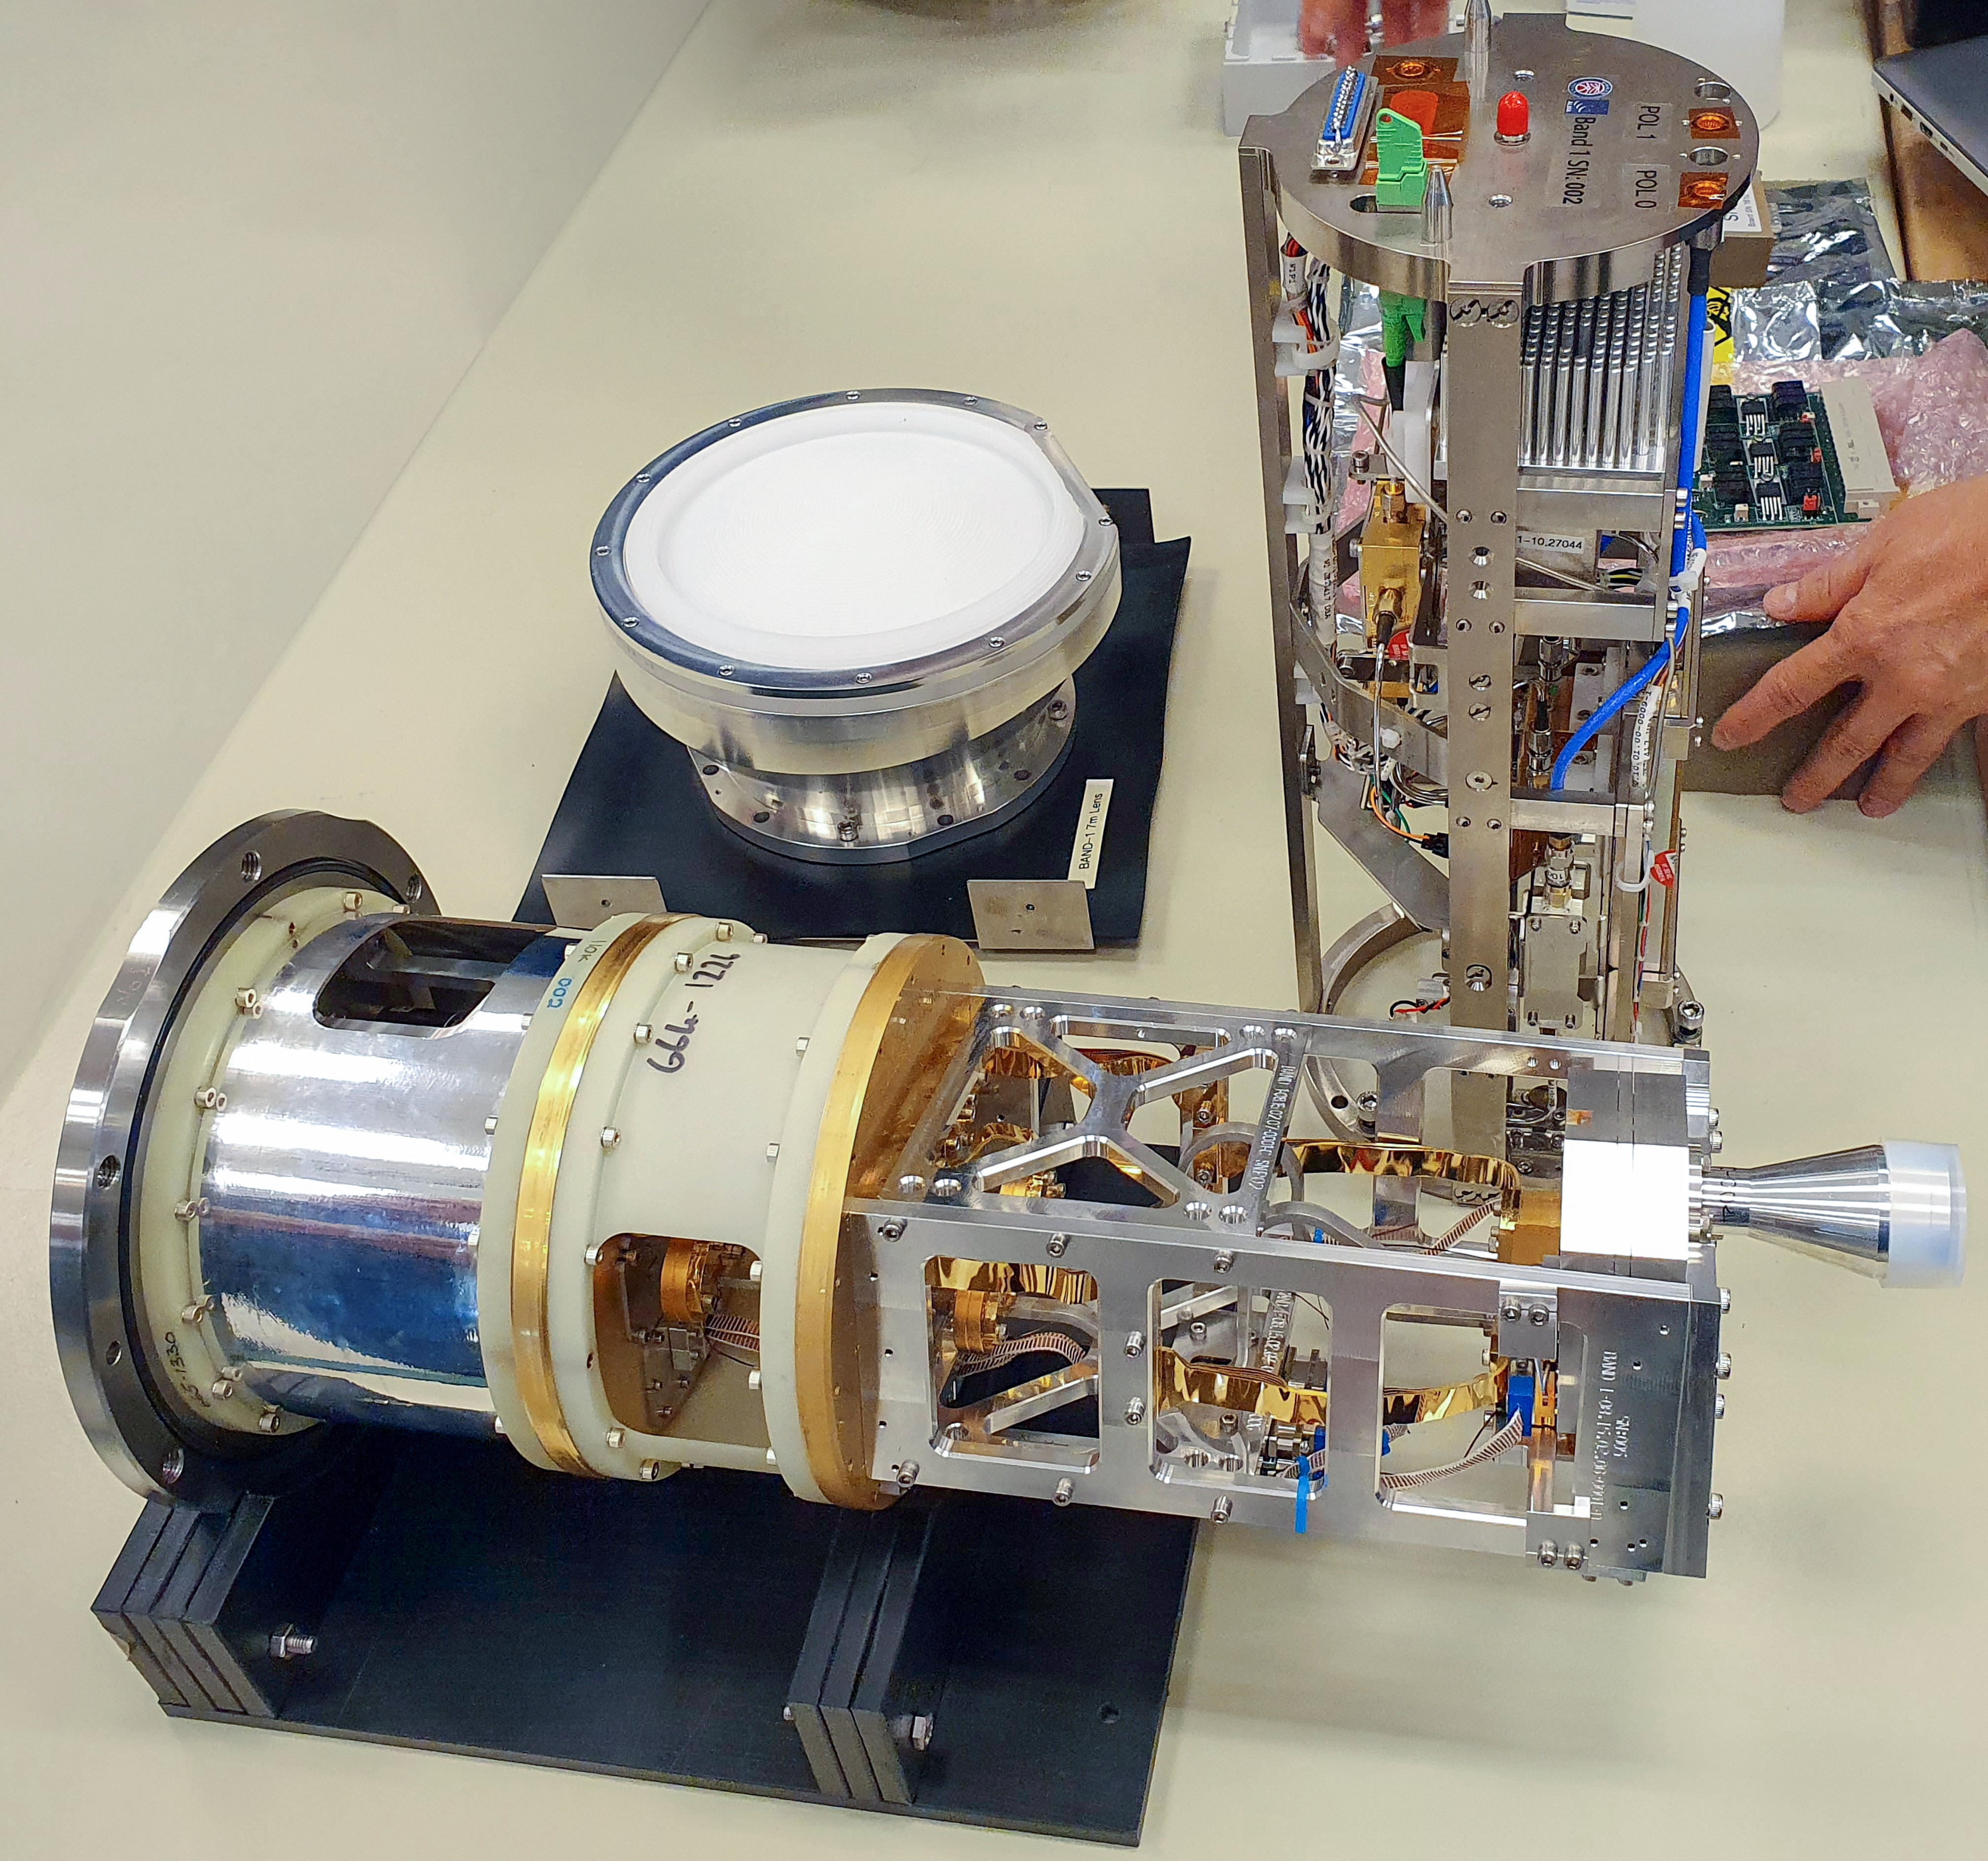

ALMA band 1 receiver components

This image shows all of the components that make up the band 1 receivers on the Atacama Large Millimetre/submillimetre Array (ALMA), including the cold cartridge, warm cartridge, and lens. The band 1 receivers pick up radio waves between 6 and 8.5 mm in length, the longest wavelength that ALMA is able to measure.

Credit: AISAA